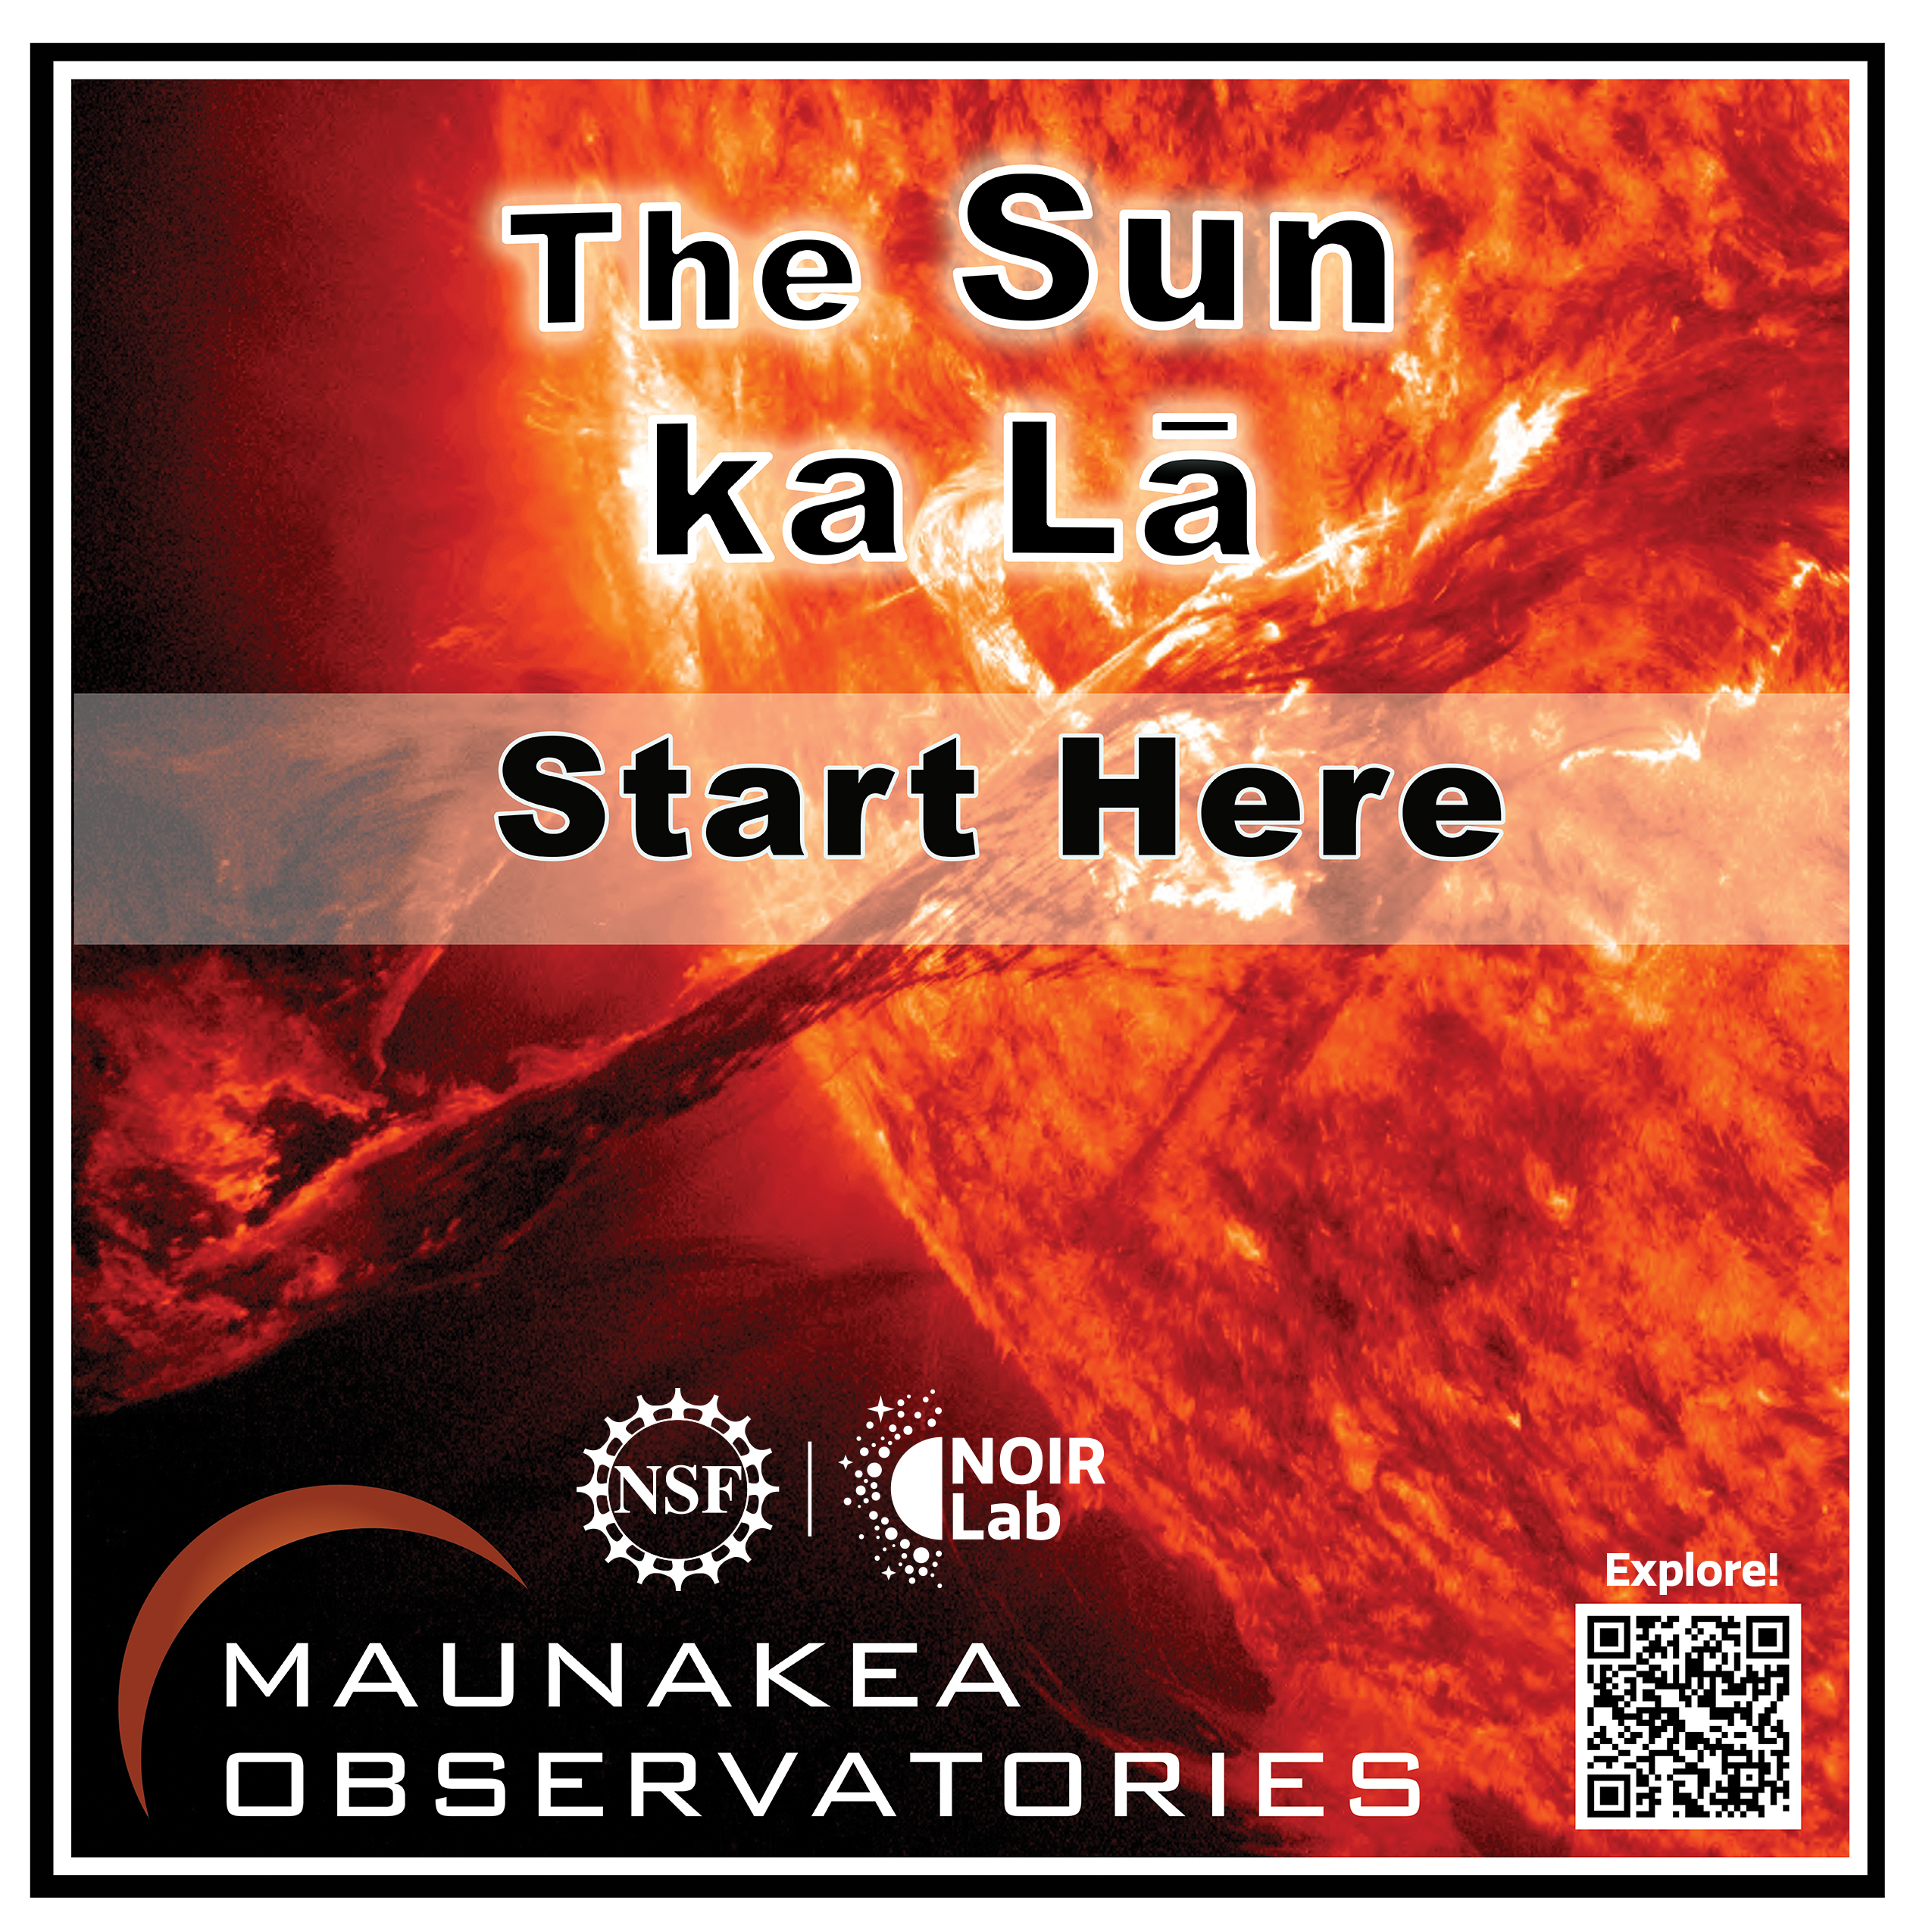

Solar System Walk Decal - Sun

Credit: Maunakea Astronomy Outreach Committee